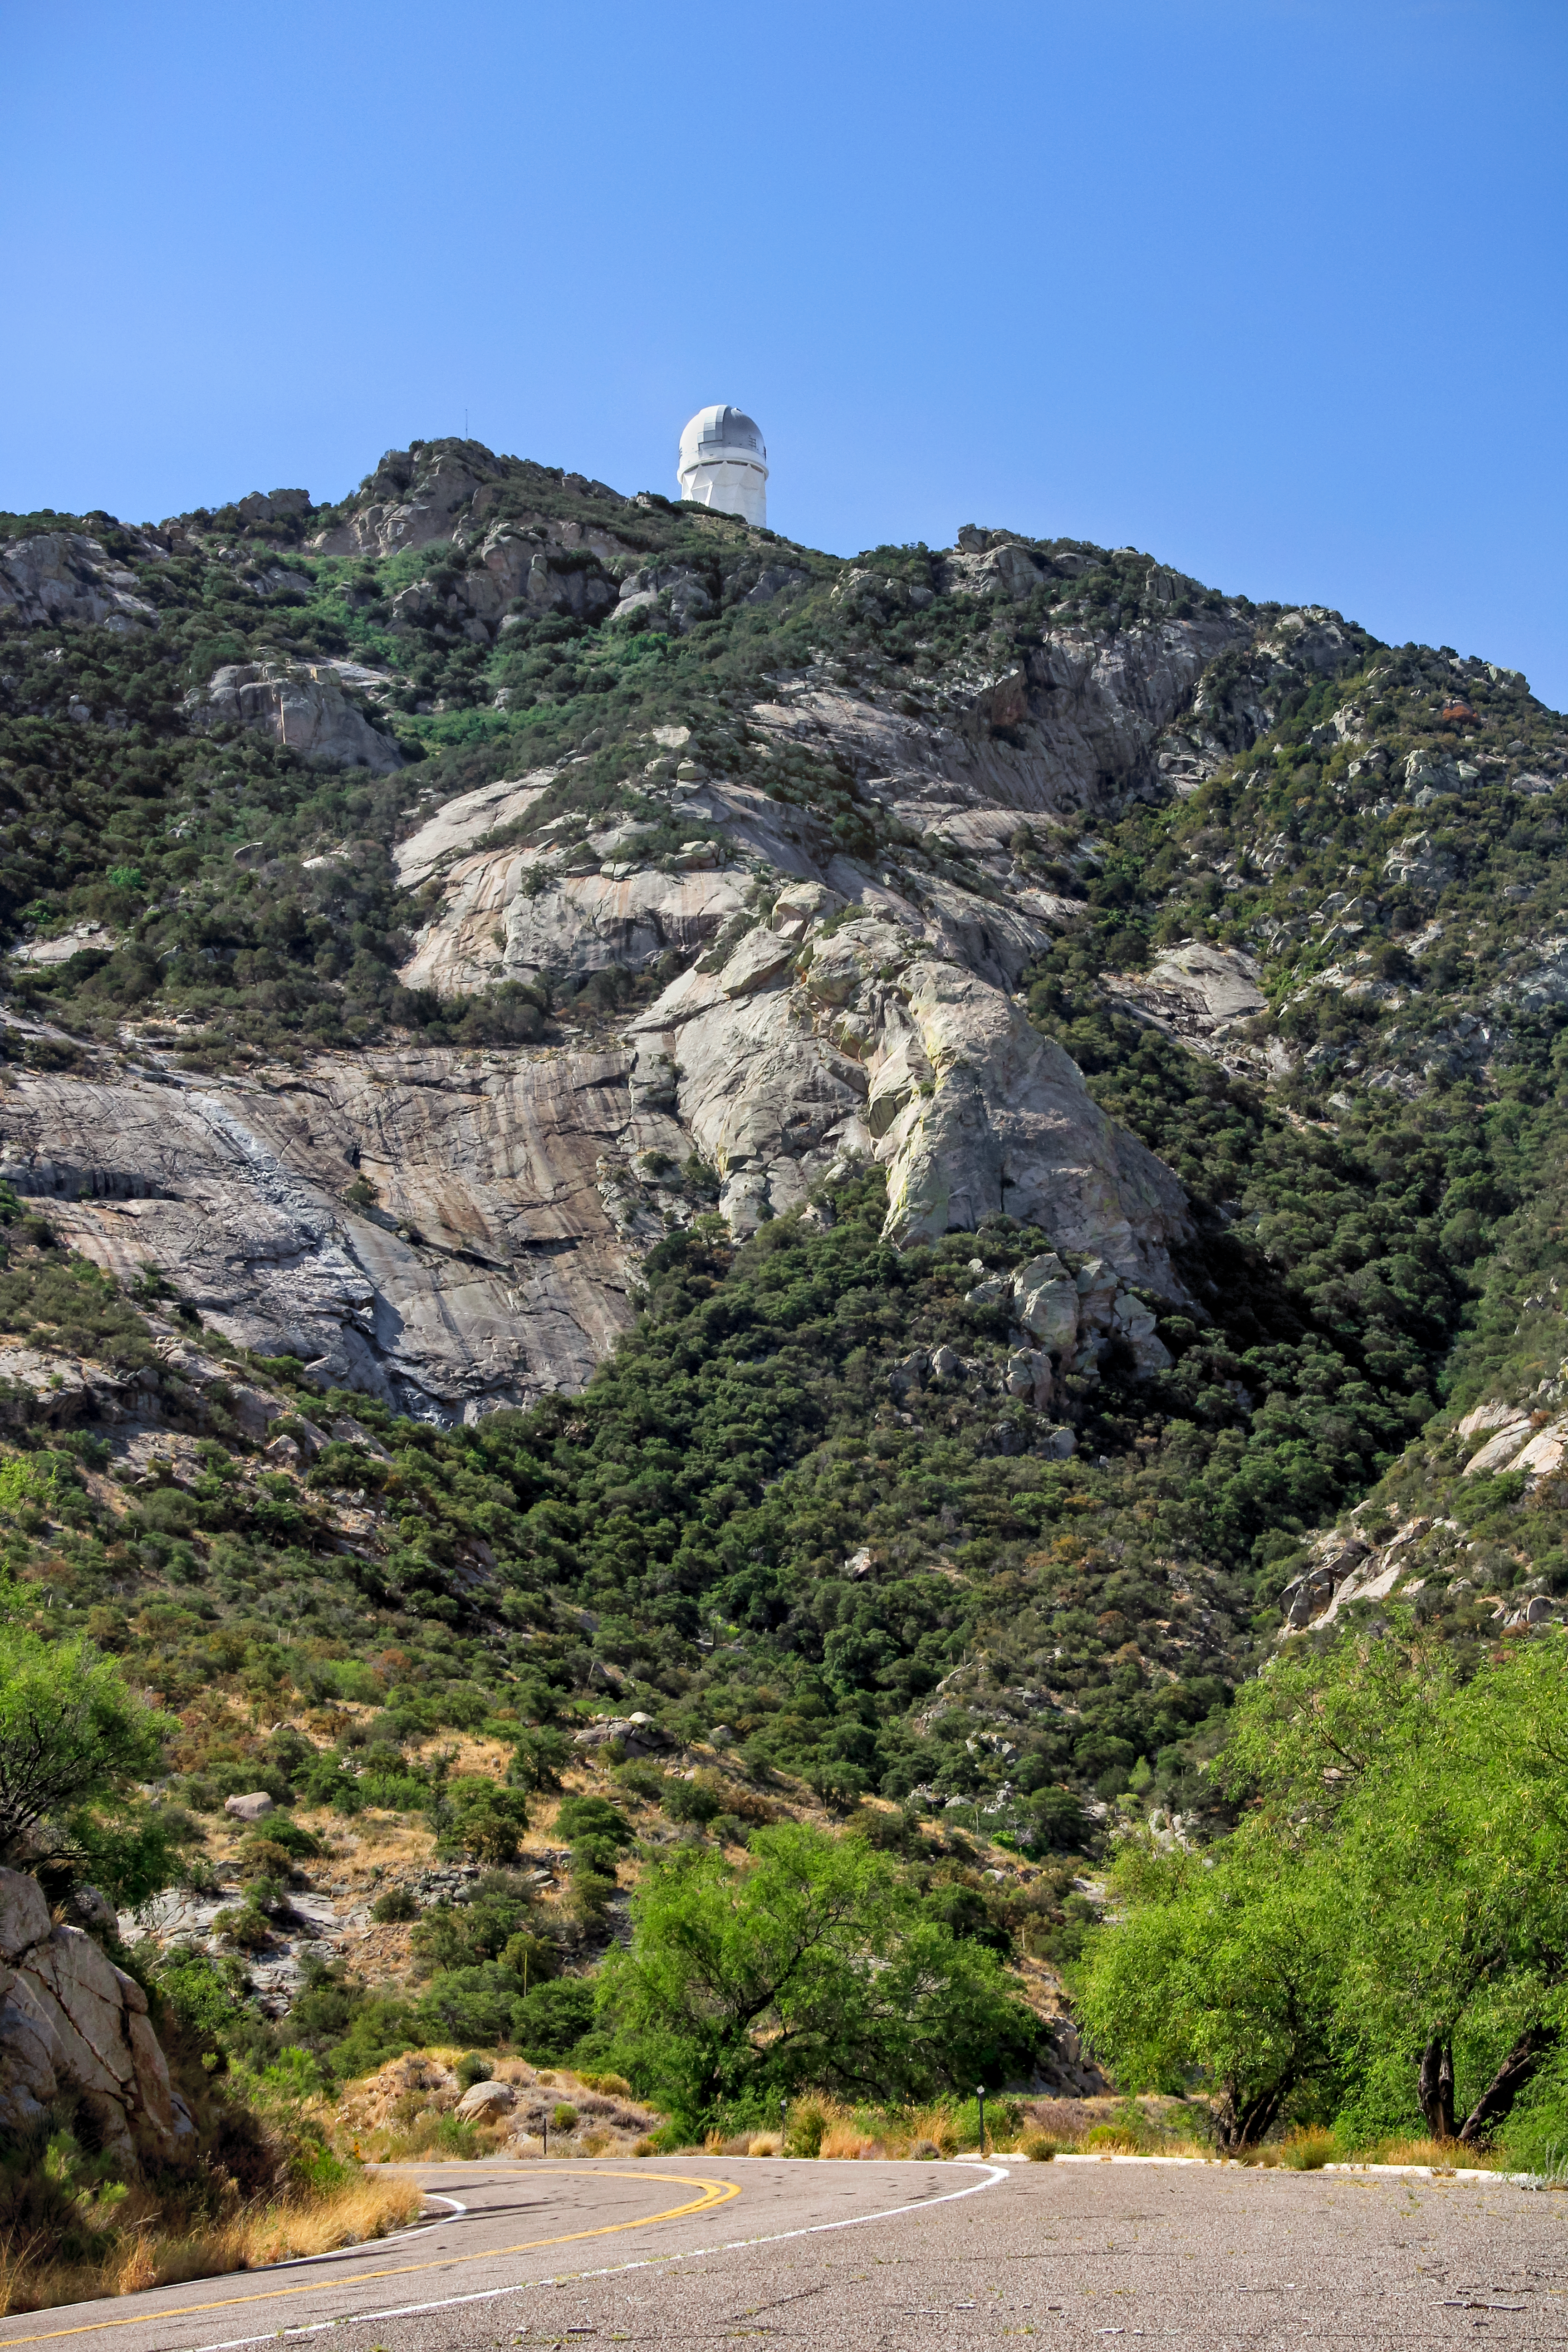

Mountain road to the Nicholas U. Mayall 4-meter Telescope

Looking up from the mountain road to the Nicholas U. Mayall 4-meter Telescope on Kitt Peak National Observatory near Tucson, AZ.

Credit: KPNO/NOIRLab/NSF/AURA/P. Marenfeld